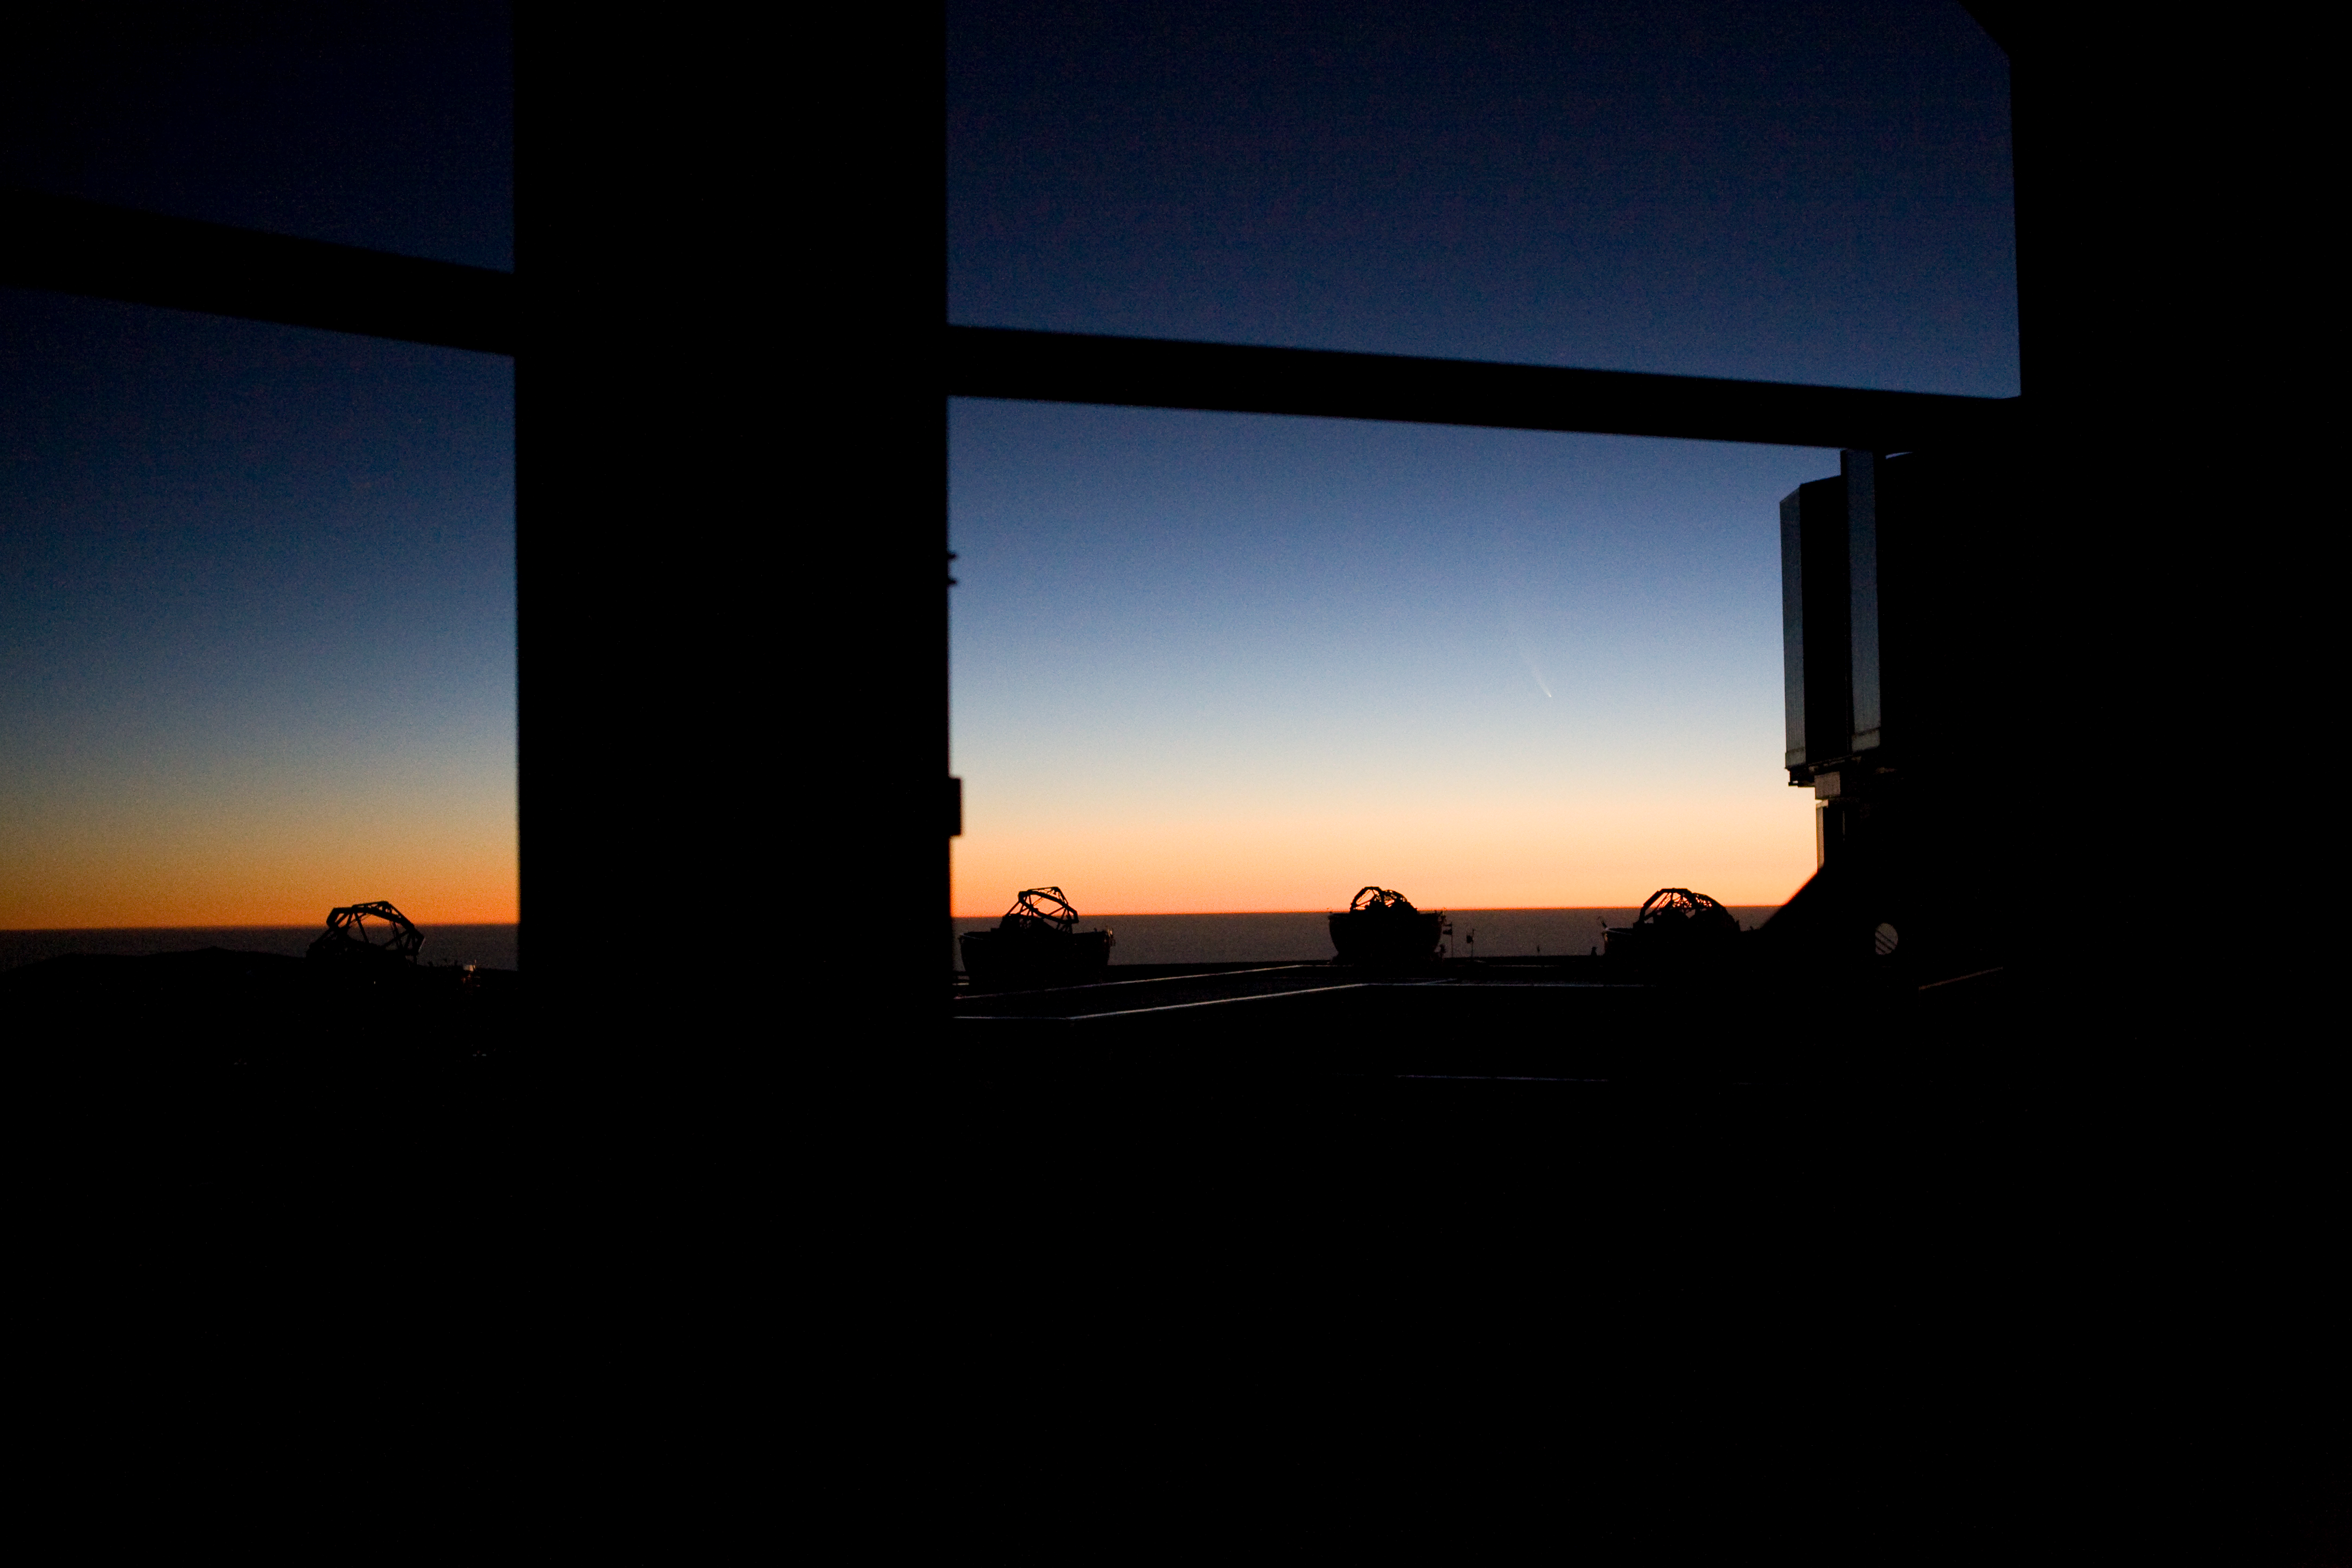

Looking outside the VLT dome

Looking outside one of the VLT domes towards comet McNaught, the Auxiliary Telescopes and Unit Telescope 1. The picture was taken in January 2007.

Credit: ESO/H.H.Heyer